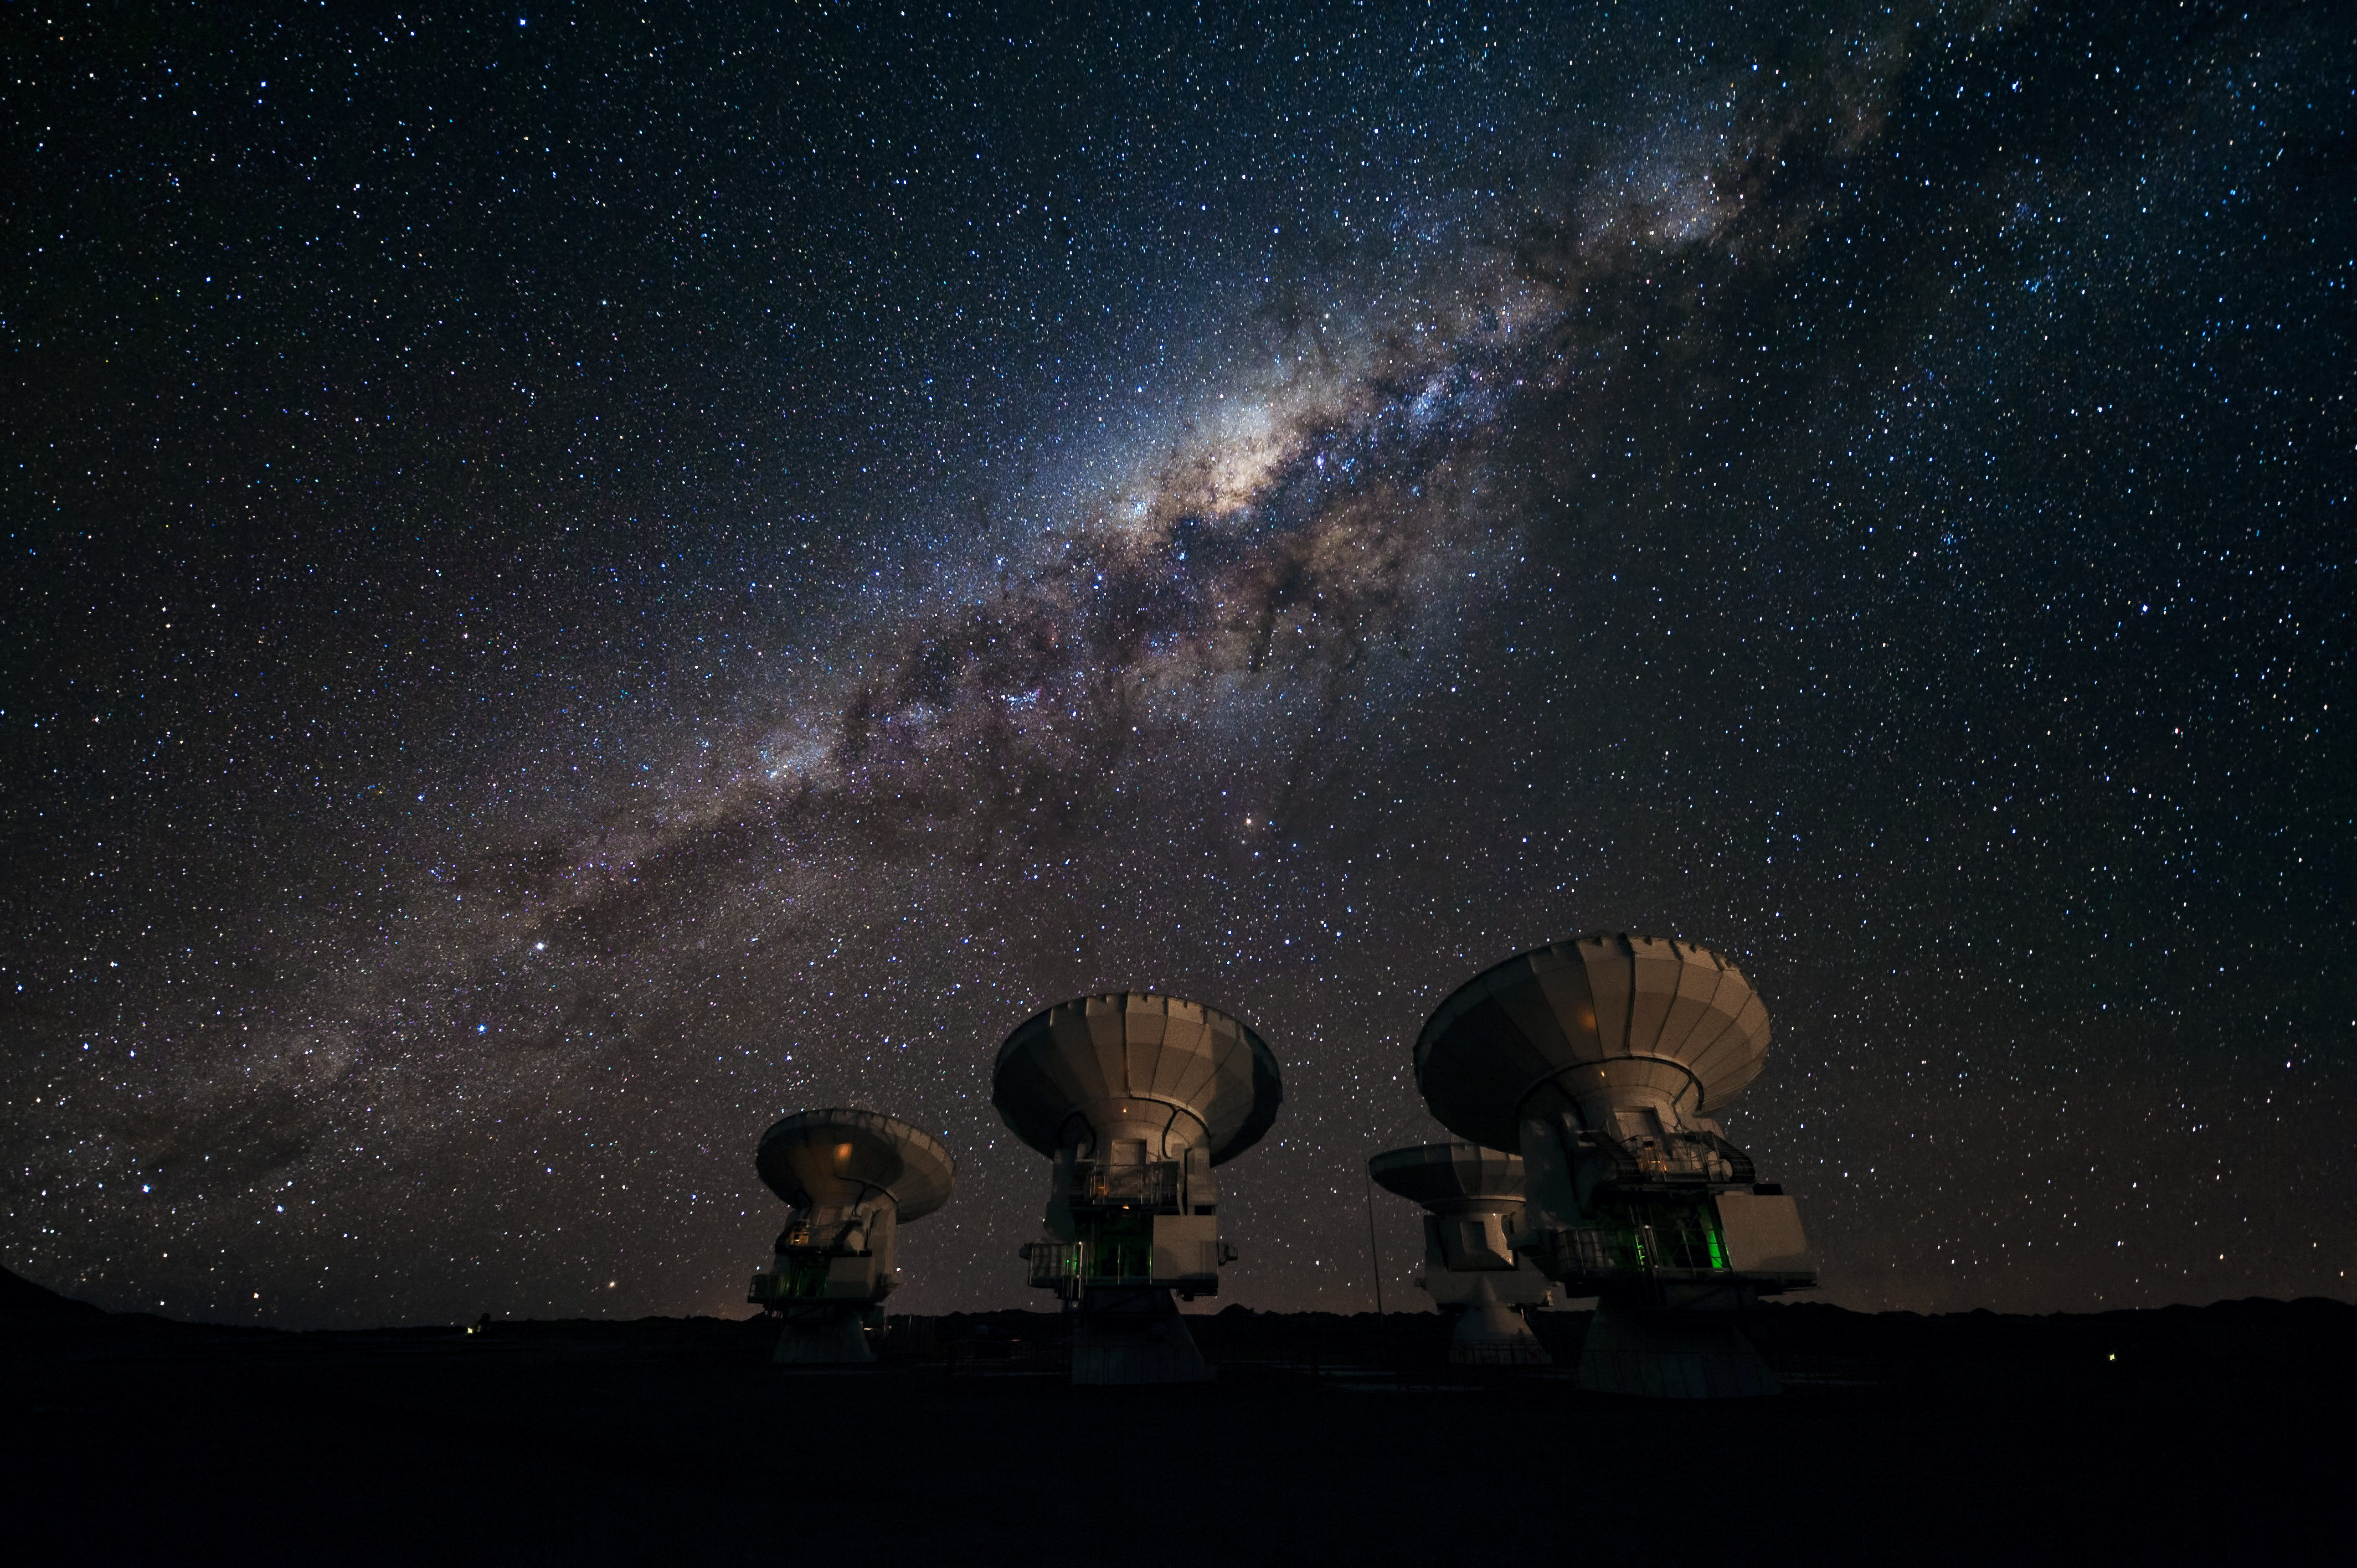

Four of the first ALMA antennas.

Four of the first ALMA antennas at the Array Operations Site (AOS), located at 5000 meters altitude on the Chajnantor plateau, in the II Region of Chile. Three of them — those which are pointing in the same direction — are being tested together as part of the ongoing Commissioning and Science Verification process.

Credit: J.F. Salgado (ESO)